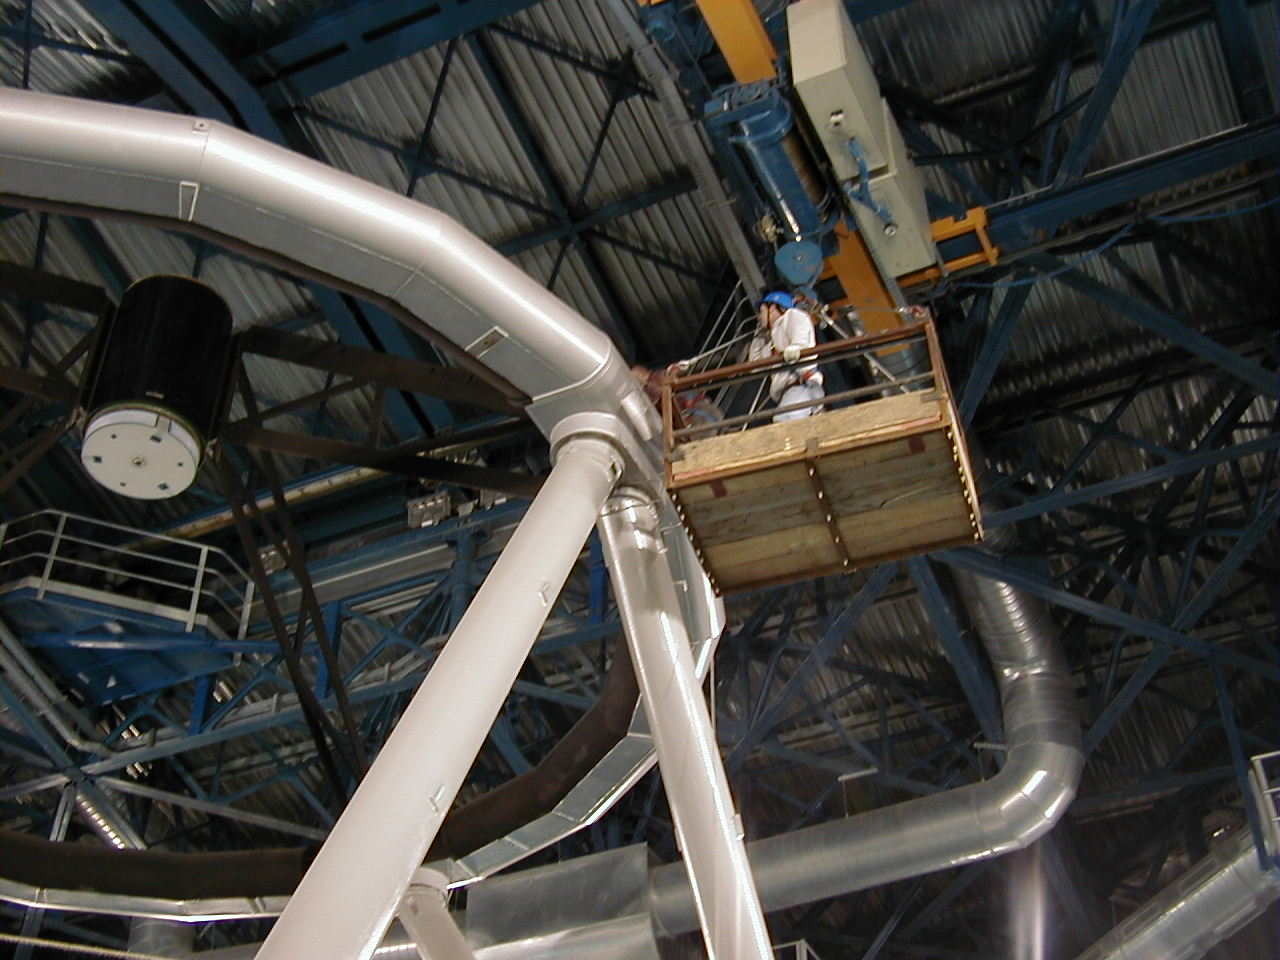

Top end of MELIPAL

View towards the top end of MELIPAL, with the dummy M2 Unit in place at the centre of the top ring, just before the start of pointing and tracking tests.

Credit: ESO